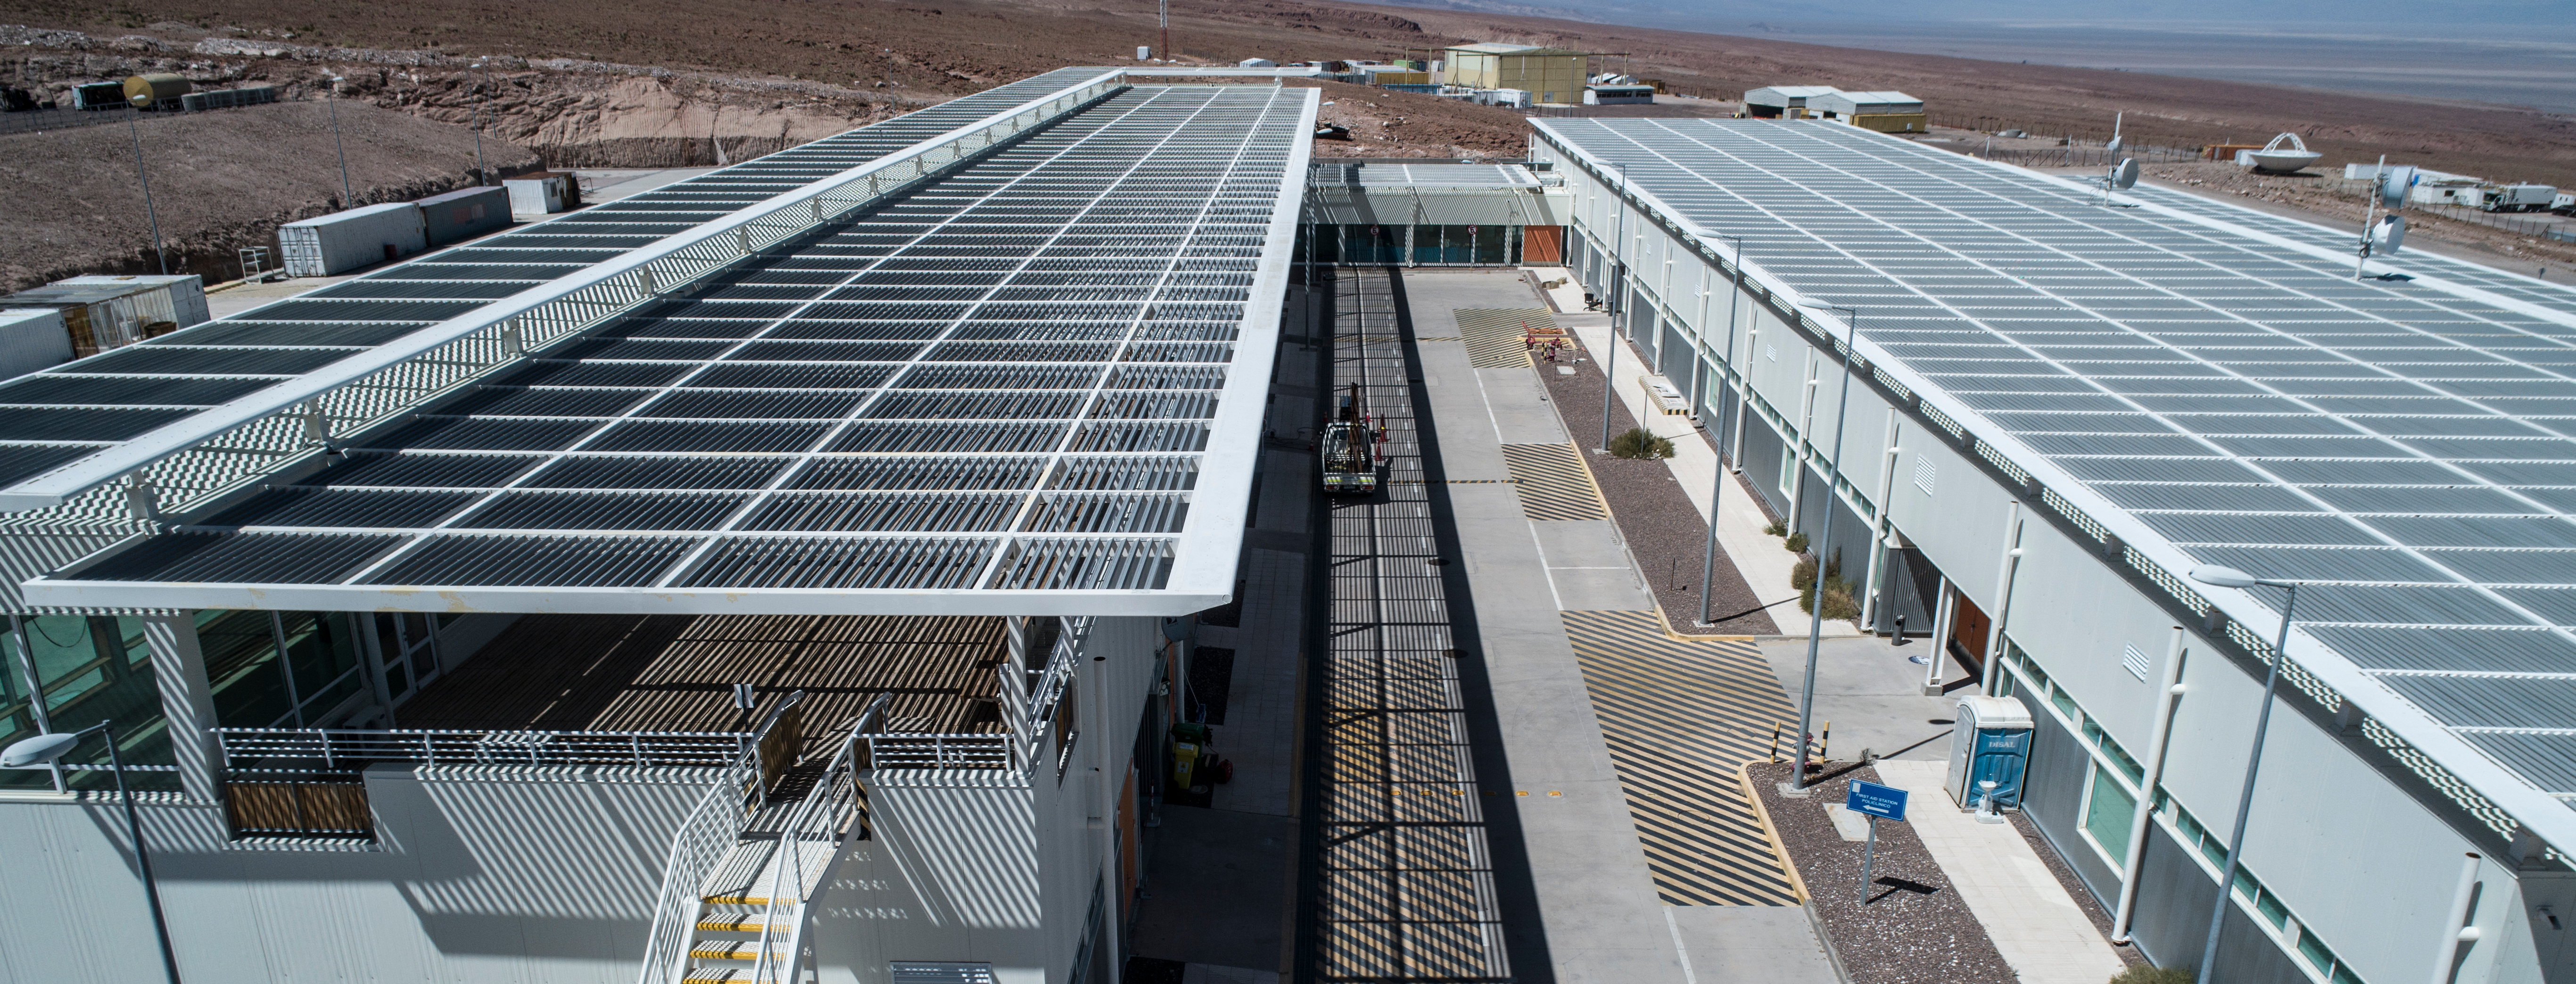

ALMA shutdown due to the Covid-19 pandemic in 2020

ALMA shutdown due to the Covid-19 pandemic in 2020. A Caretaking Team was in charge of guarding the observatory. A drone registered this images, accounting for the solitude of the ALMA base camp (OSF) and the antennas in the Chajnantor Plateau.

Credit: Ariel Marinkovic – X-CAM-ALMA (ESO/NAOJ/NRAO)